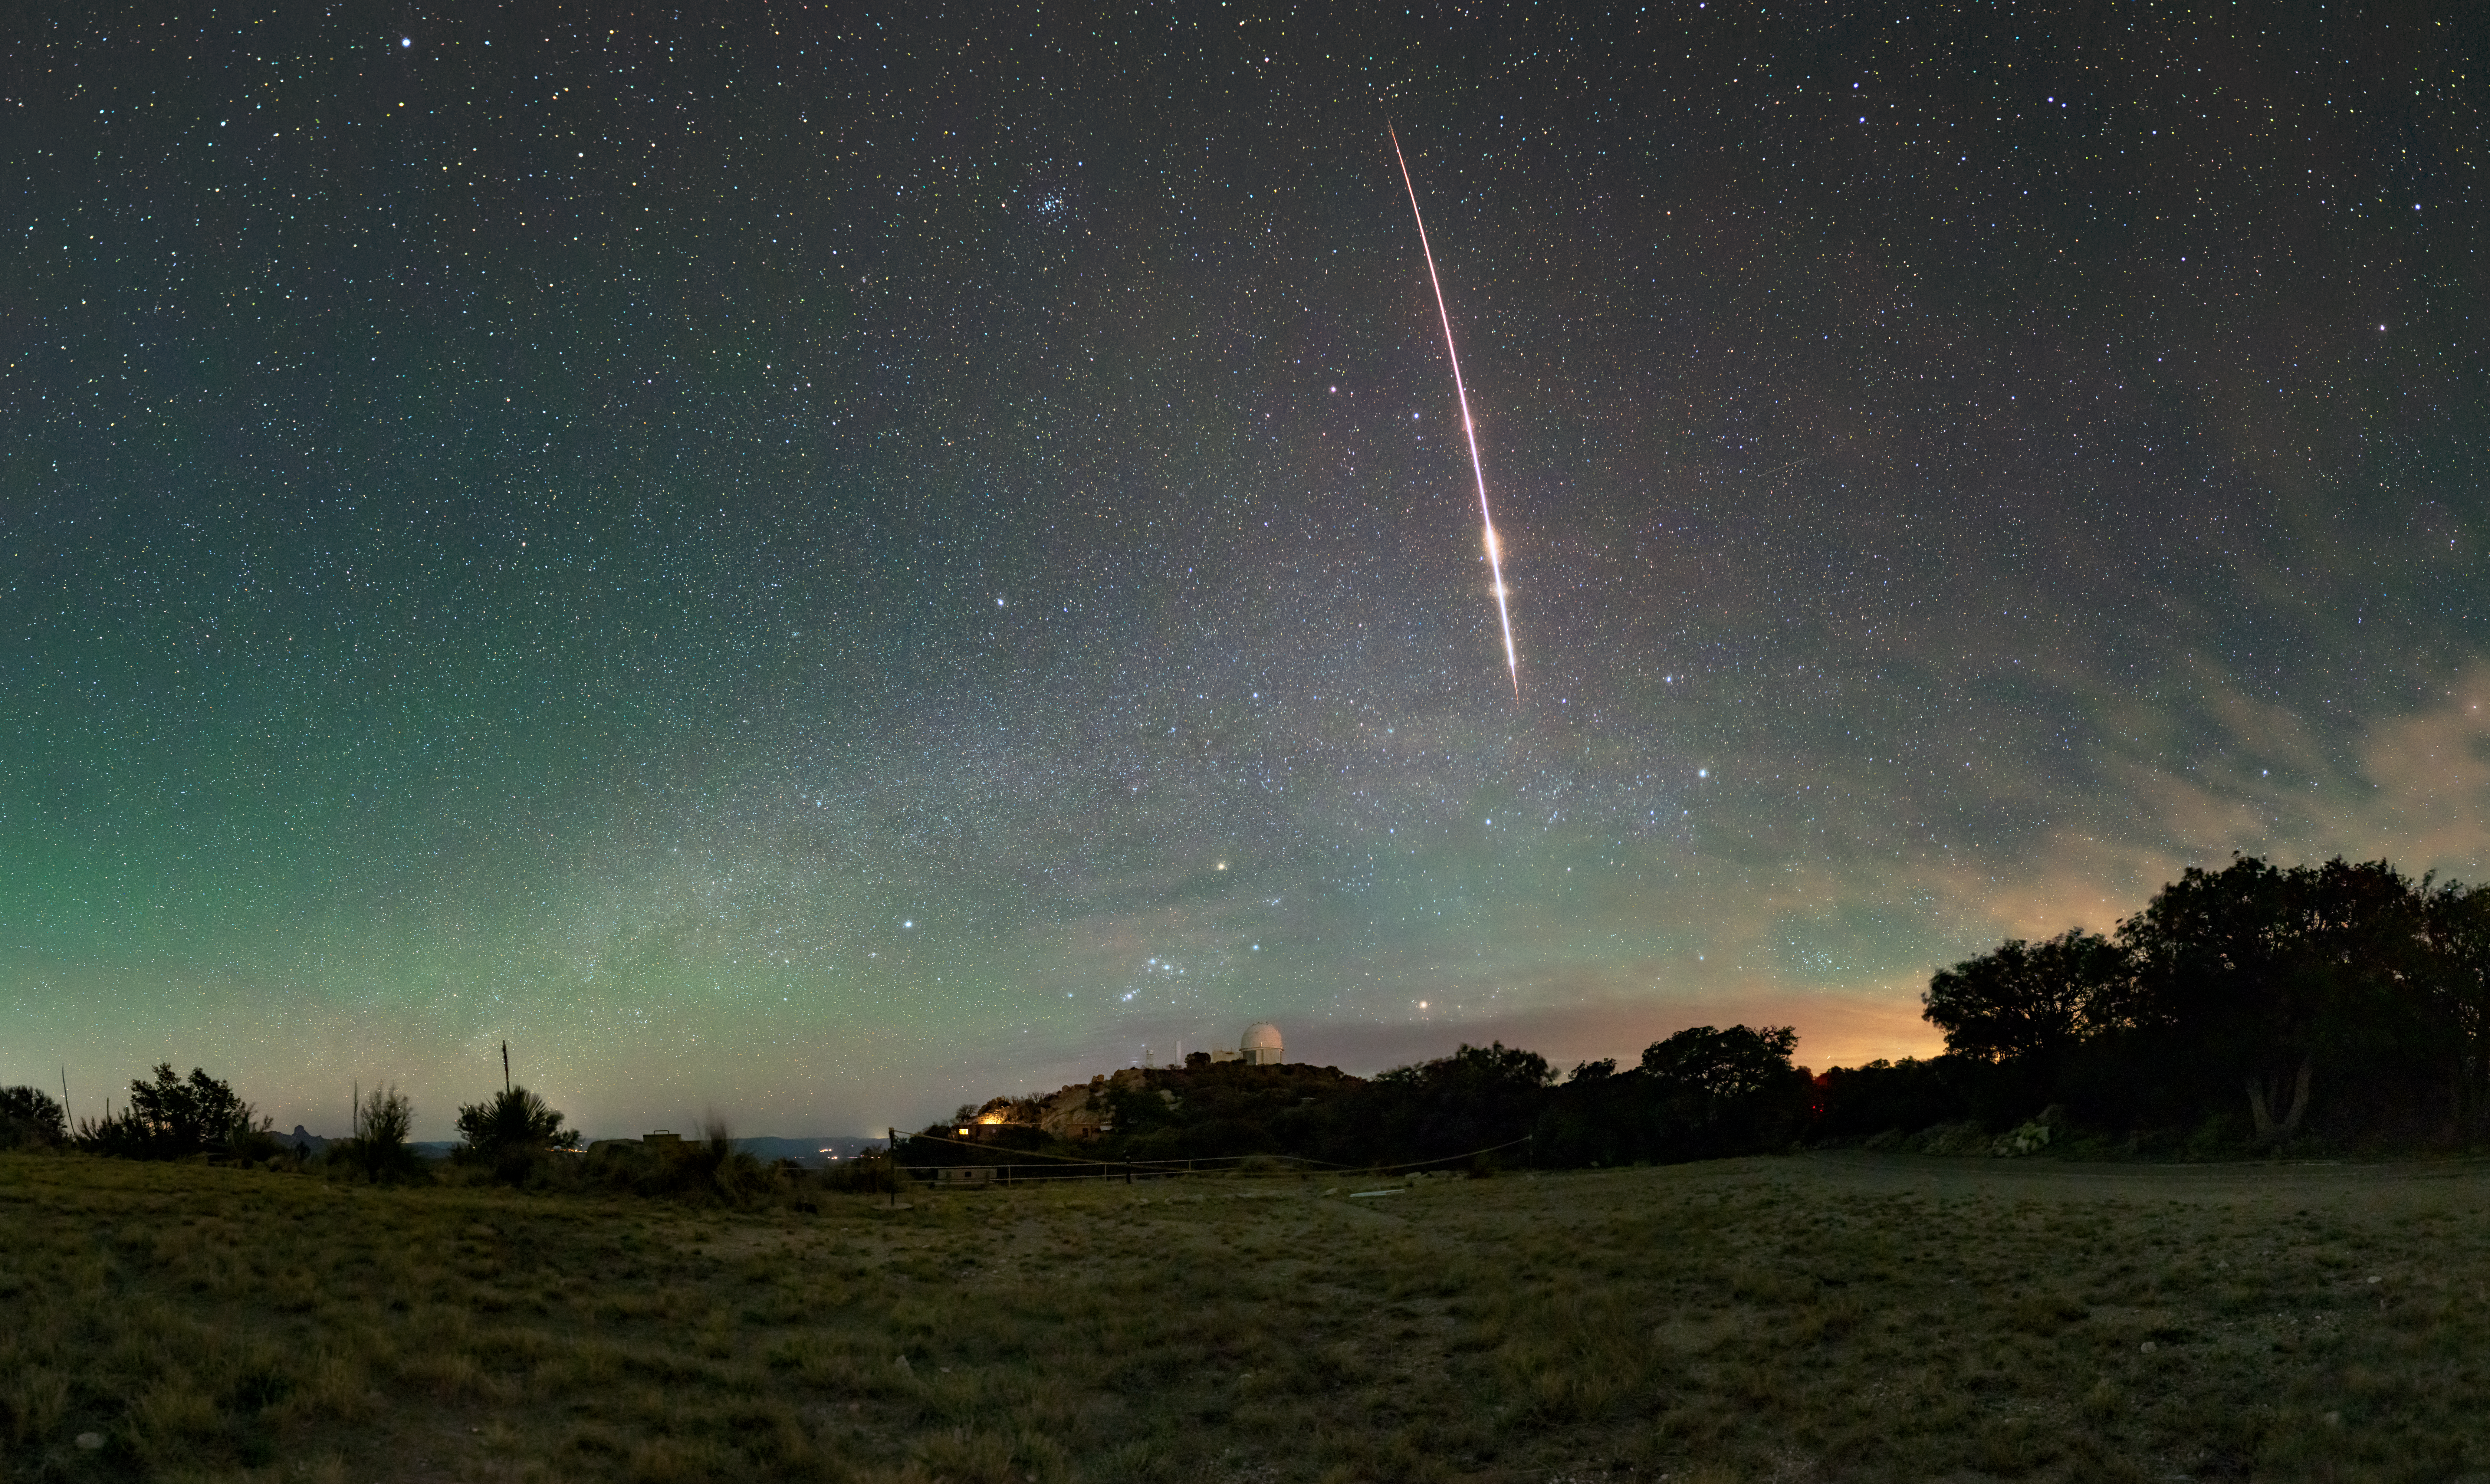

Fireball Over Kitt Peak

A fireball streaks across the morning sky above NSF Kitt Peak National Observatory (KPNO), a Program of NSF NOIRLab funded by the U.S. National Science Foundation. The sky is filled with blue-green airglow while the Sun starts to brighten the night from the east. At the bottom center of this photo the constellation Orion rises above the KPNO 2.1-meter Telescope, one of the earliest telescopes on the KPNO site.

Fireballs are exceptionally bright meteors that, like all meteors, heat up when they enter Earth's atmosphere at high velocities and leave a trail of glowing material in the sky. Meteors are classified as fireballs when they shine brighter than the planets, which is an apparent magnitude of –4 or brighter. Located west of Tucson, Arizona in the Sonoran Desert, Kitt Peak benefits from exceptionally dark skies, allowing celestial phenomena like fireballs to stand out more vividly. Its high elevation minimizes atmospheric interference, while its remote distance from city lights ensures dark skies, making it a premier location for astronomical research.

You can find a fulldome version of this image here and a 360-degree panorama of this image here.

Credit: KPNO/NOIRLab/NSF/AURA/J. Dai